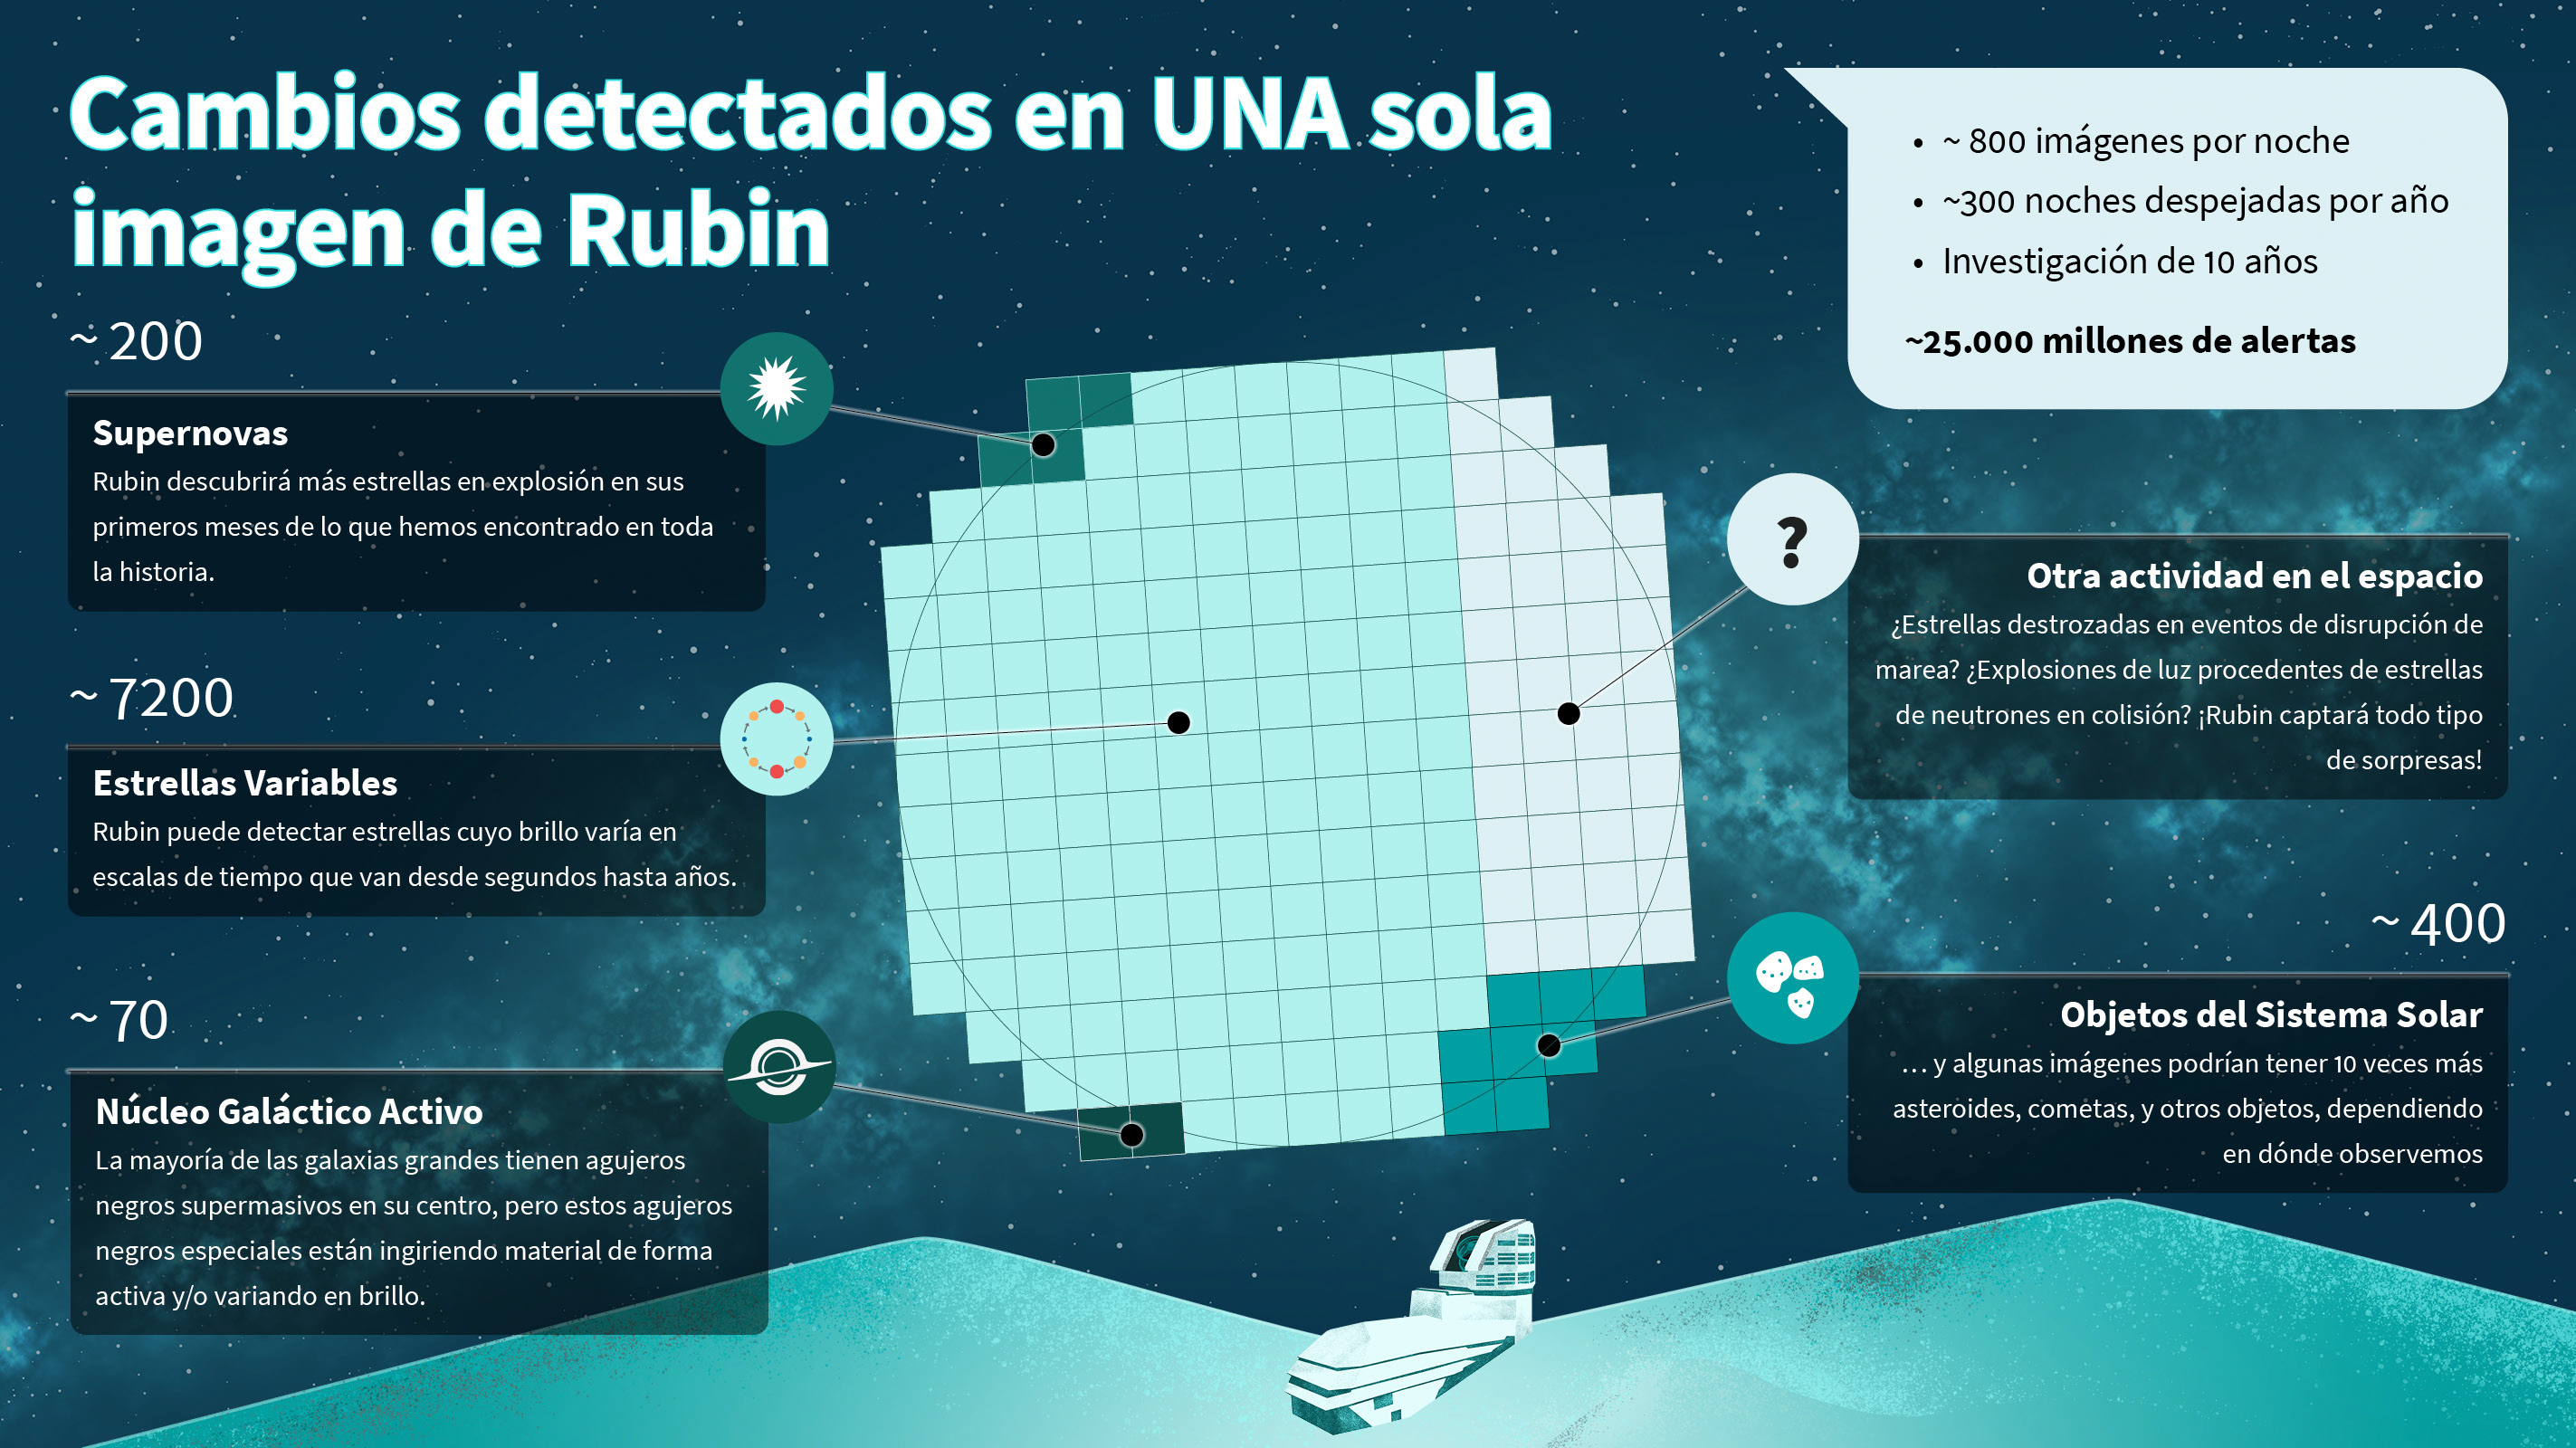

Infographic (Spanish): Types of alerts from a single Rubin image

A single NSF–DOE Vera C. Rubin Observatory image will reveal thousands of changing objects in the night sky, from supernovae and variable stars to active black holes and wandering asteroids. This infographic shows how many of each type of object scientists expect to find in each Rubin image.

Credit: NSF–DOE Rubin Observatory/NOIRLab/SLAC/AURA